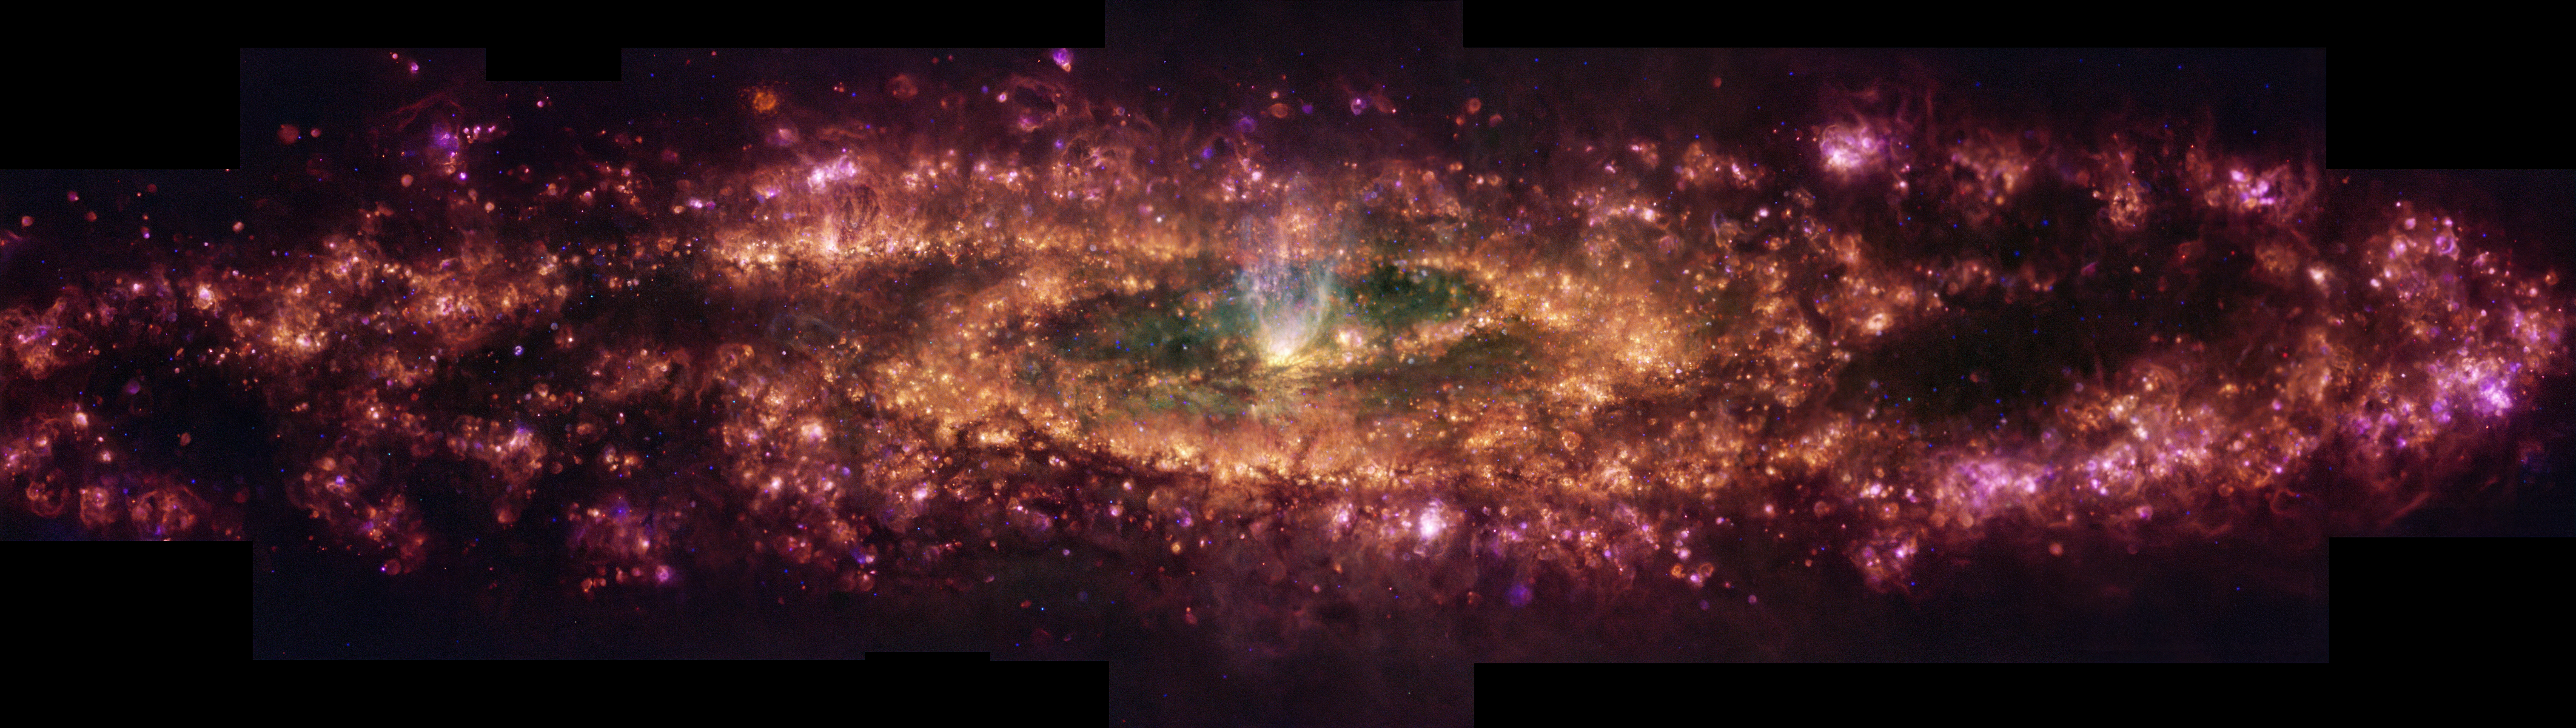

MUSE view of ionised gas in the Sculptor Galaxy

This image shows the Sculptor Galaxy in a new light. This false-colour composition shows specific wavelengths of light released by hydrogen, nitrogen, sulphur and oxygen. These elements exist in gas form all over the galaxy, but the mechanisms causing this gas to glow can vary throughout the galaxy. The pink light represents gas excited by the radiation of newborn stars, while the cone of whiter light at the centre is caused by an outflow of gas powered by the intense starburst episode taking place at the centre of the galaxy.

Credit: ESO/E. Congiu et al.